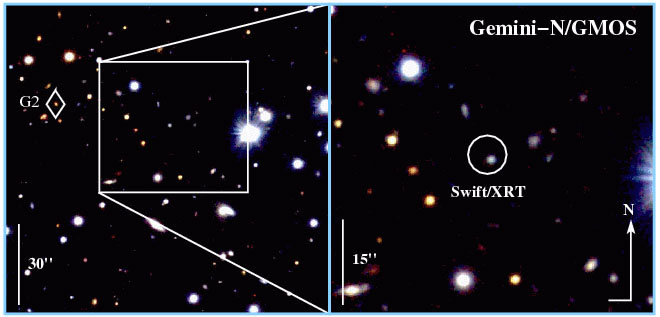

Color composite image of the field of GRB 051221a

Color composite image of the field of GRB 051221a as observed with Gemini GMOS-North. The host galaxy of the short gamma ray burst is the blue source in the white circle (Swift/XRT location box). The blue color of the object indicates a star forming galaxy.

Credit: International Gemini Observatory/NOIRLab/NSF/AURA